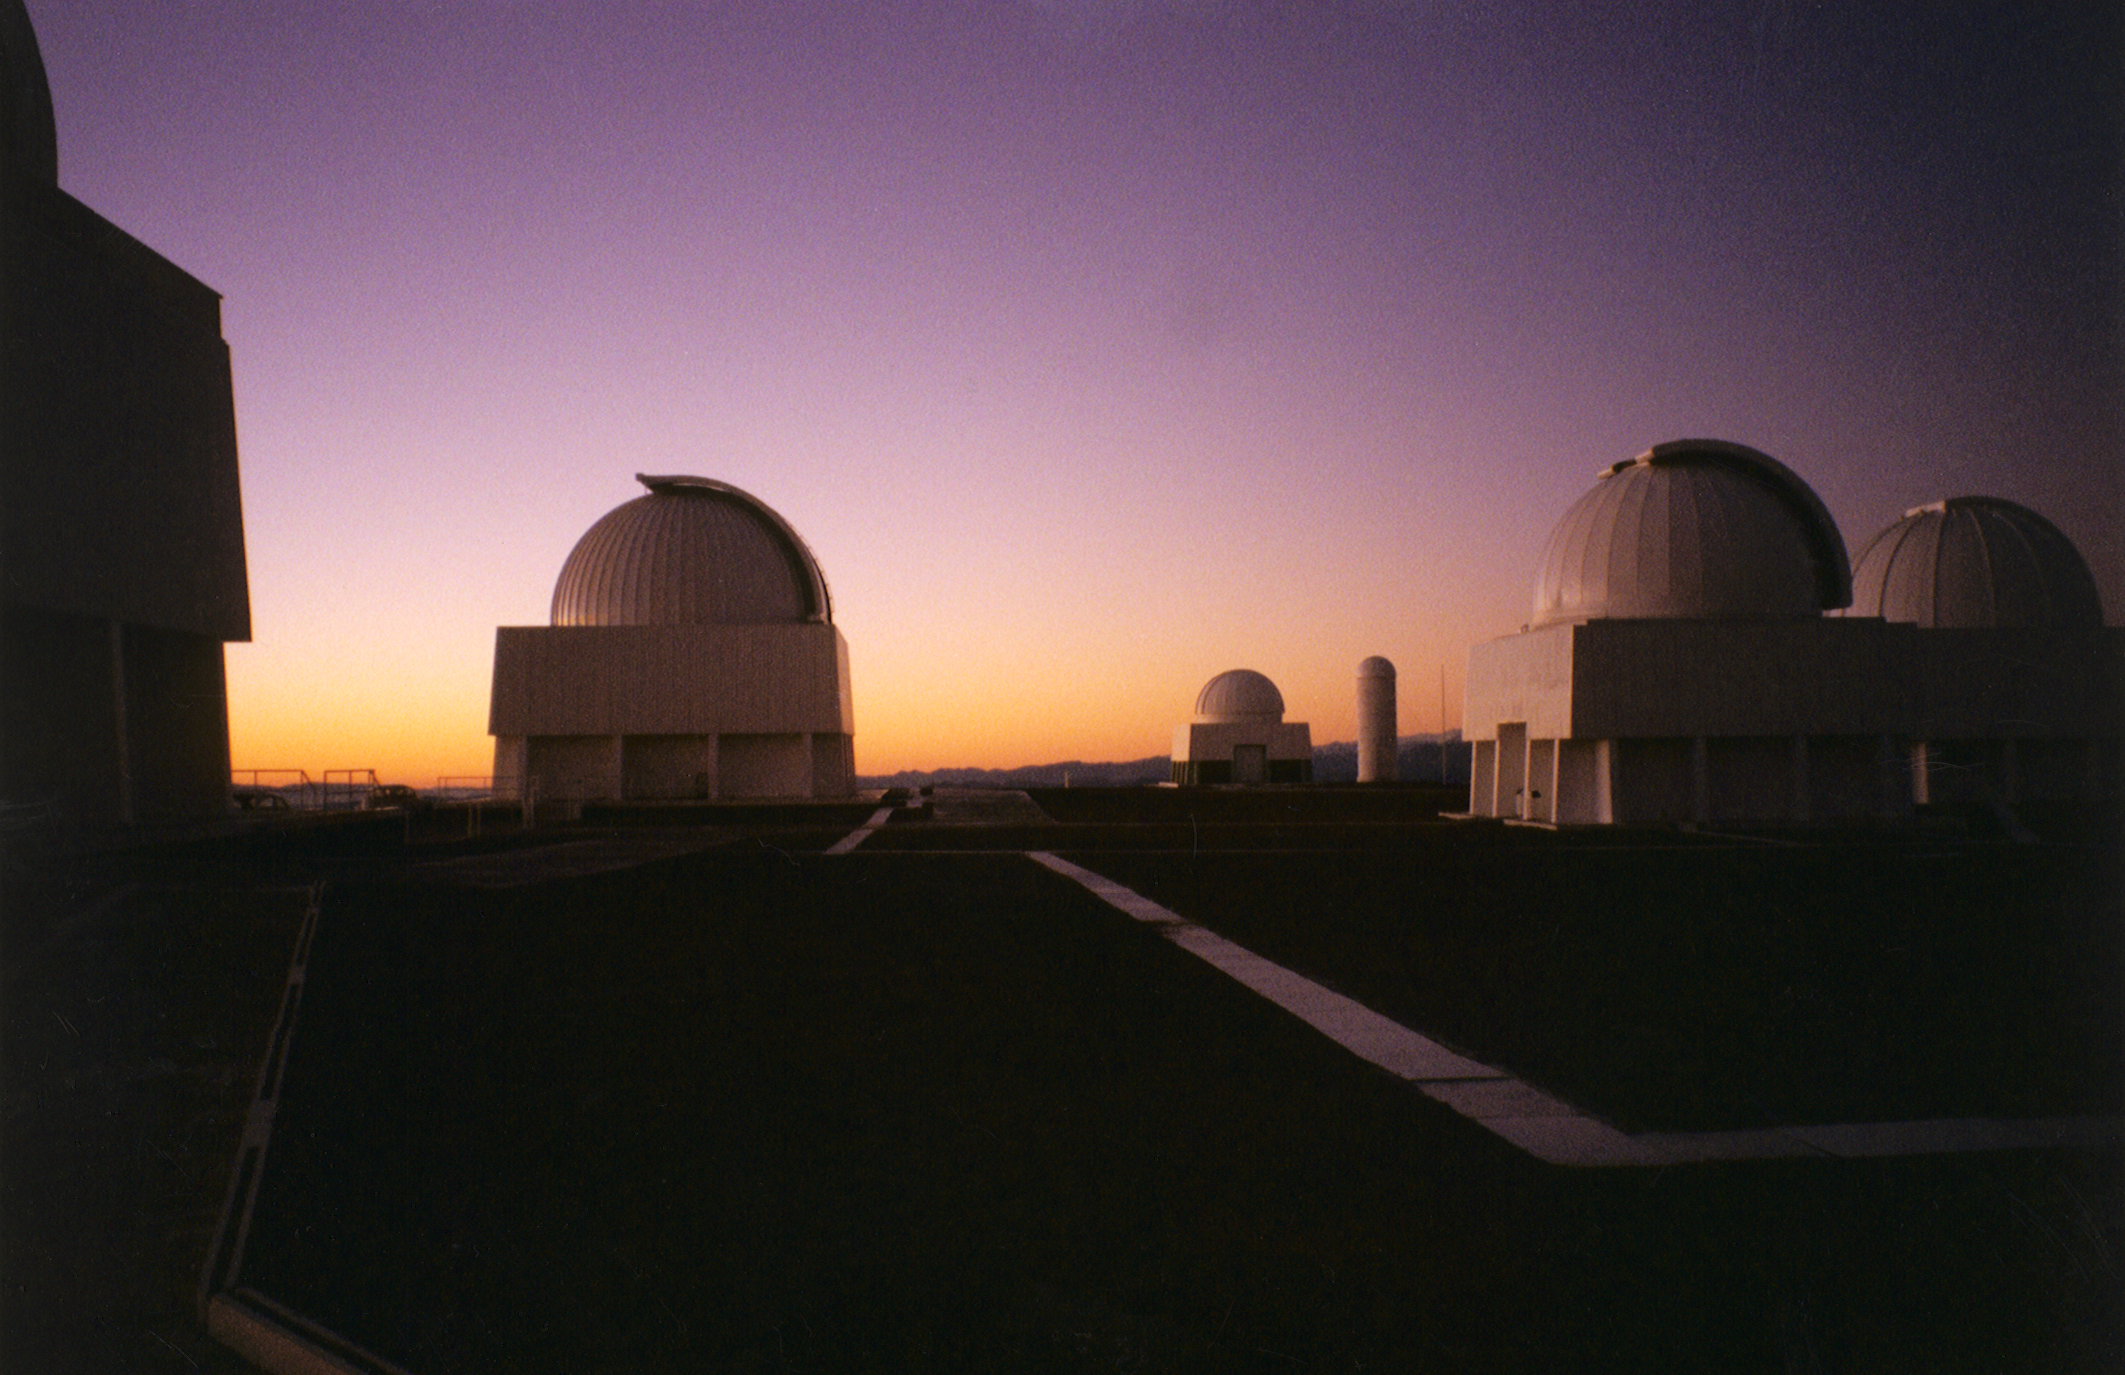

CTIO at dusk

The Cerro Tololo Inter-American Observatory in Chile at sunset, preparing for a night's work.

Credit: NOIRLab/NSF/AURA